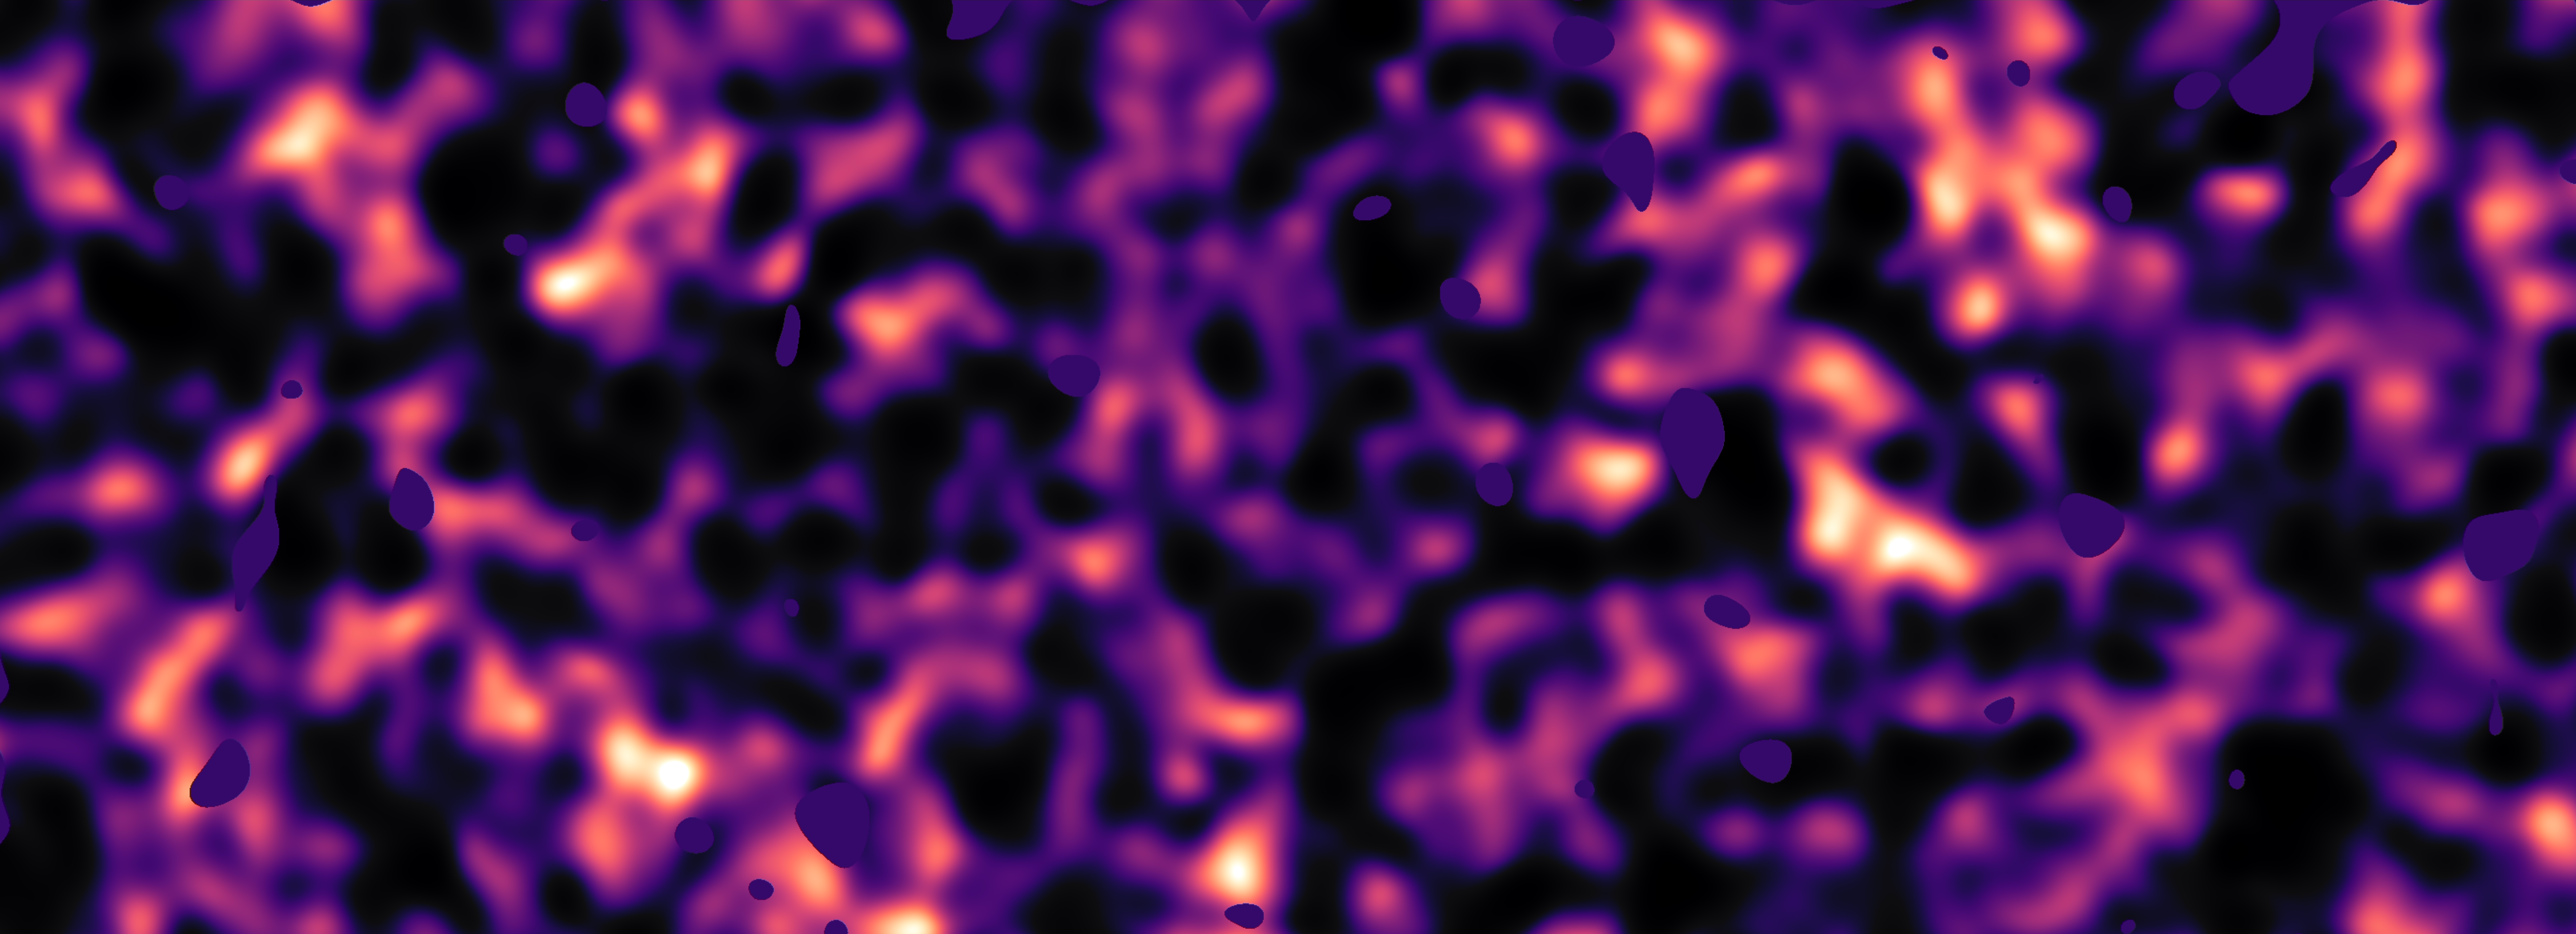

Dark matter map of KiDS survey region (region G9)

This map of dark matter in the Universe was obtained from data from the KiDS survey, using the VLT Survey Telescope at ESO’s Paranal Observatory in Chile. It reveals an expansive web of dense (light) and empty (dark) regions. This image is one out of five patches of the sky observed by KiDS. Here the invisible dark matter is seen rendered in pink, covering an area of sky around 280 times the size of the full moon. This image reconstruction was made by analysing the light collected from over two million distant galaxies more than 6 billion light-years away. The observed galaxy images were warped by the gravitational pull of dark matter as the light travelled through the Universe.

Some small dark regions, with sharp boundaries, appear in this image. They are the locations of bright stars and other nearby objects that get in the way of the observations of more distant galaxies and are hence masked out in these maps as no weak-lensing signal can be measured in these areas.

Credit: Kilo-Degree Survey Collaboration/H. Hildebrandt & B. Giblin/ESO